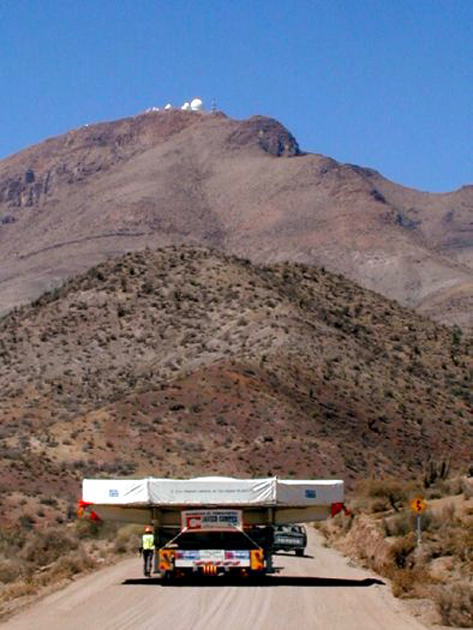

Gemini S primary mirror on the Seine

The primary mirror for the southern Gemini 8-meter telescope atop Cerro Pachon, Chile, on the Tololo road (with Cerro Tololo Interamerican Observatory in the background), towards the end of its long hard journey to South America. See the NOAO Newsletter article.

Credit: NOIRLab/NSF/AURA